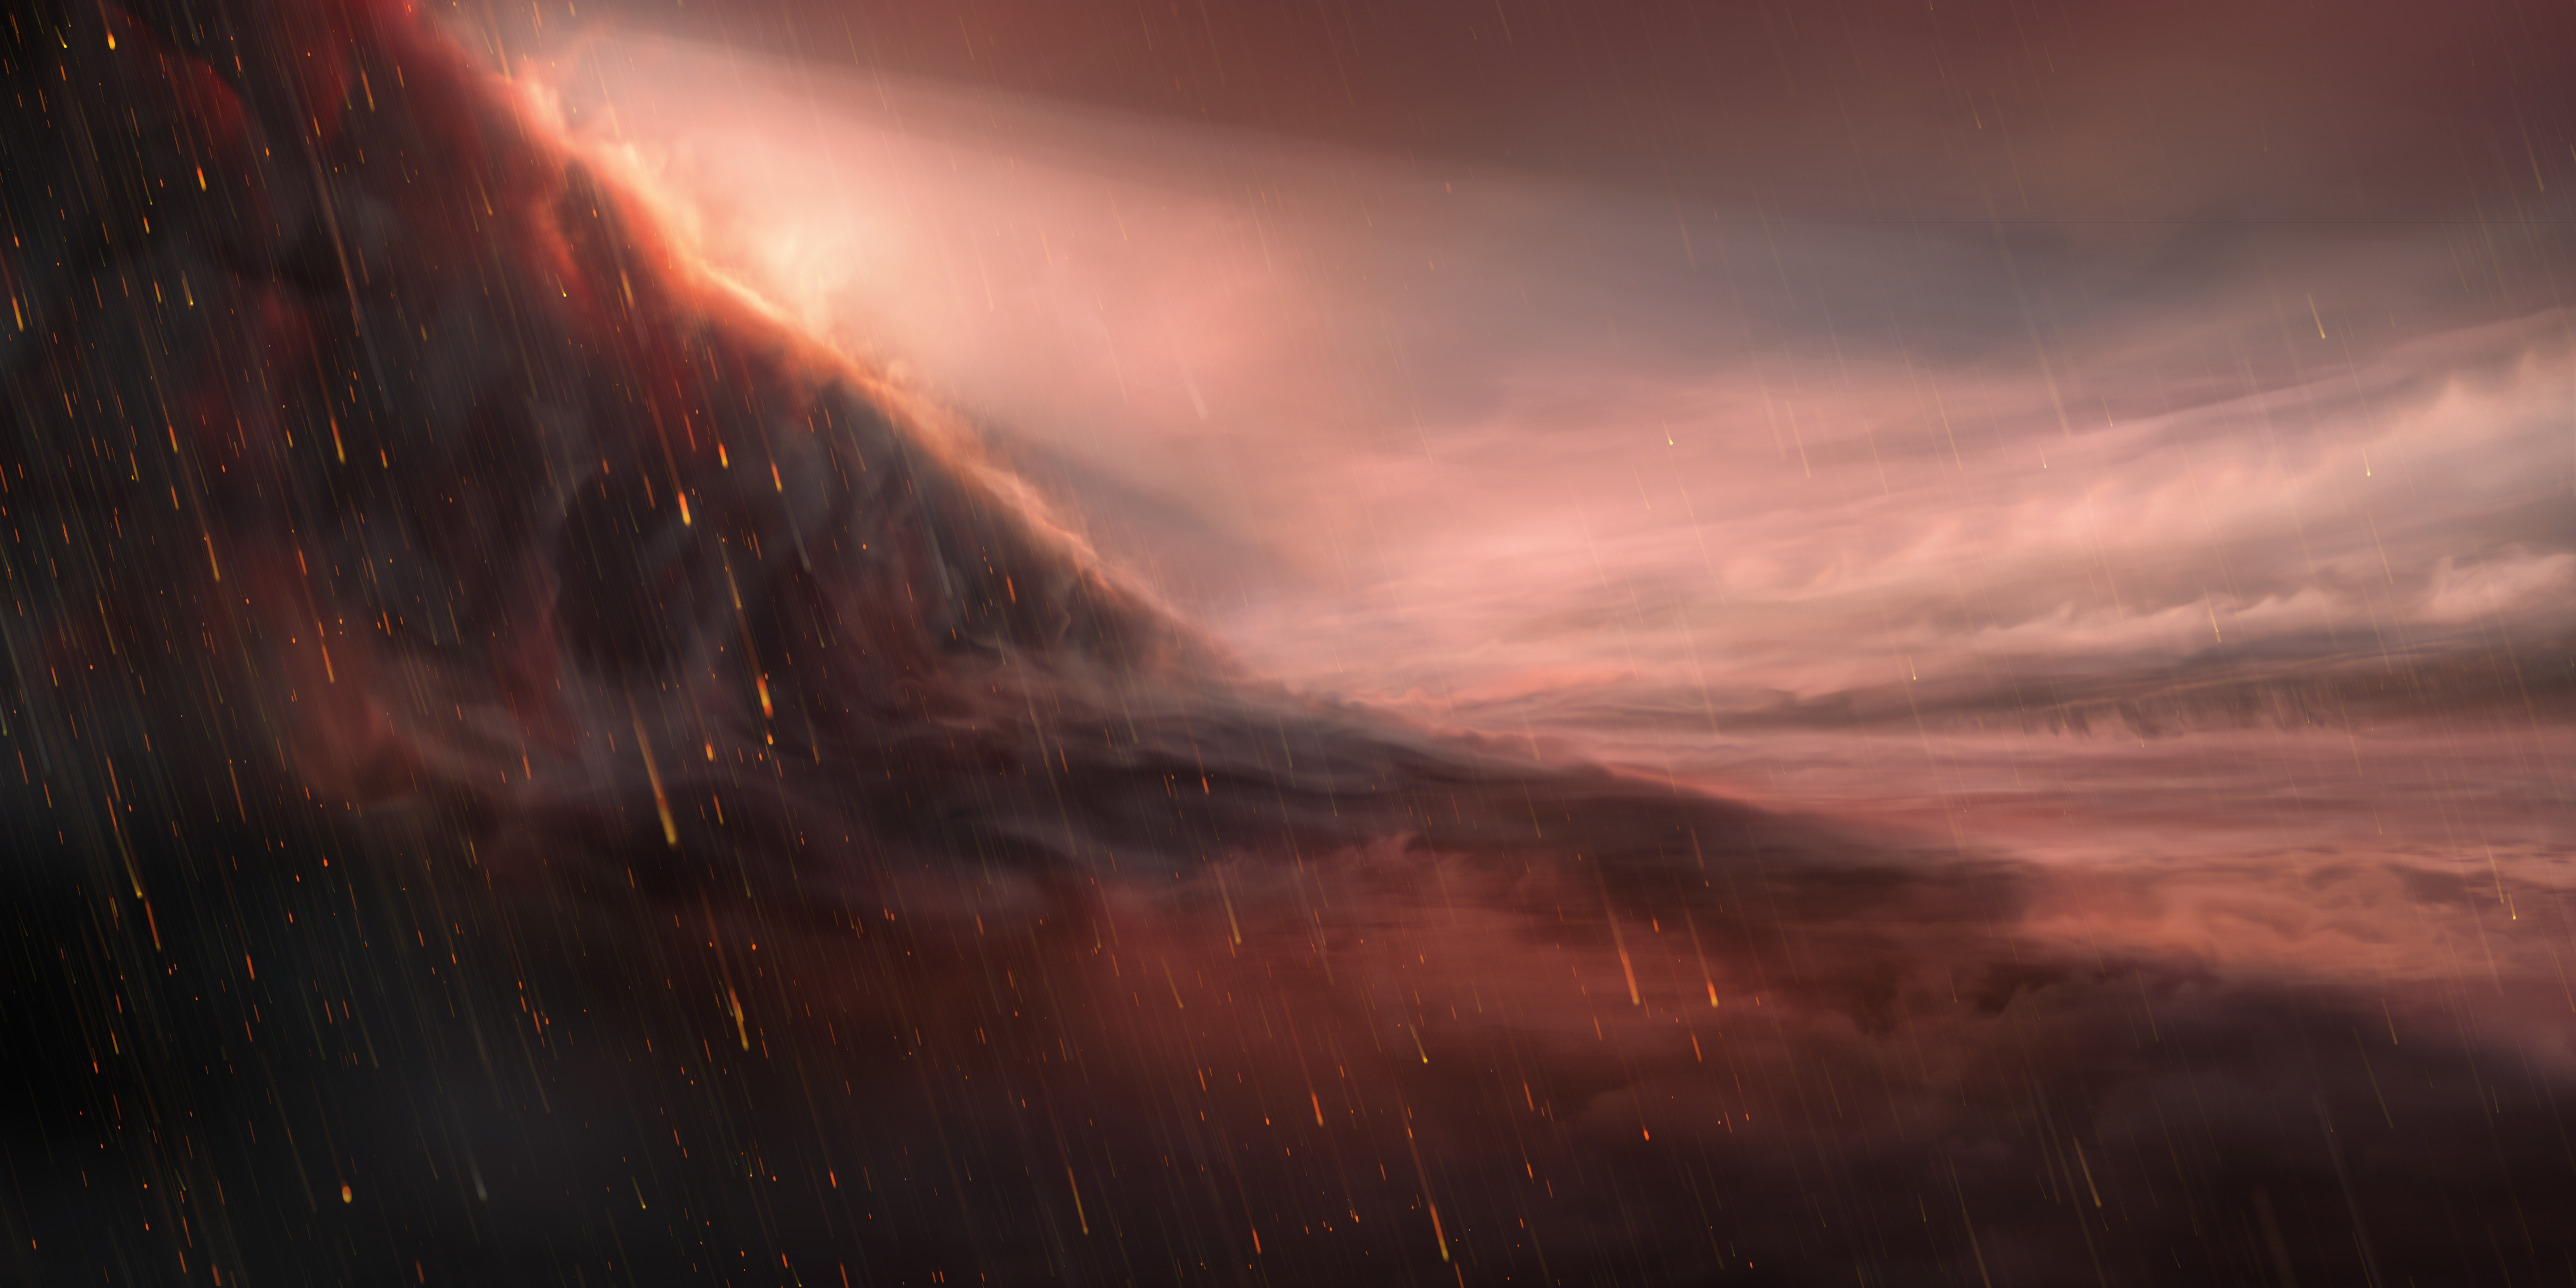

Artist’s impression of the night side of WASP-76 b

This illustration shows a night-side view of the exoplanet WASP-76 b. The ultra-hot giant exoplanet has a day side where temperatures climb above 2400 degrees Celsius, high enough to vaporise metals. Strong winds carry iron vapour to the cooler night side where it condenses into iron droplets. To the left of the image, we see the evening border of the exoplanet, where it transitions from day to night.

Credit: ESO/M. Kornmesser/L. Calçada